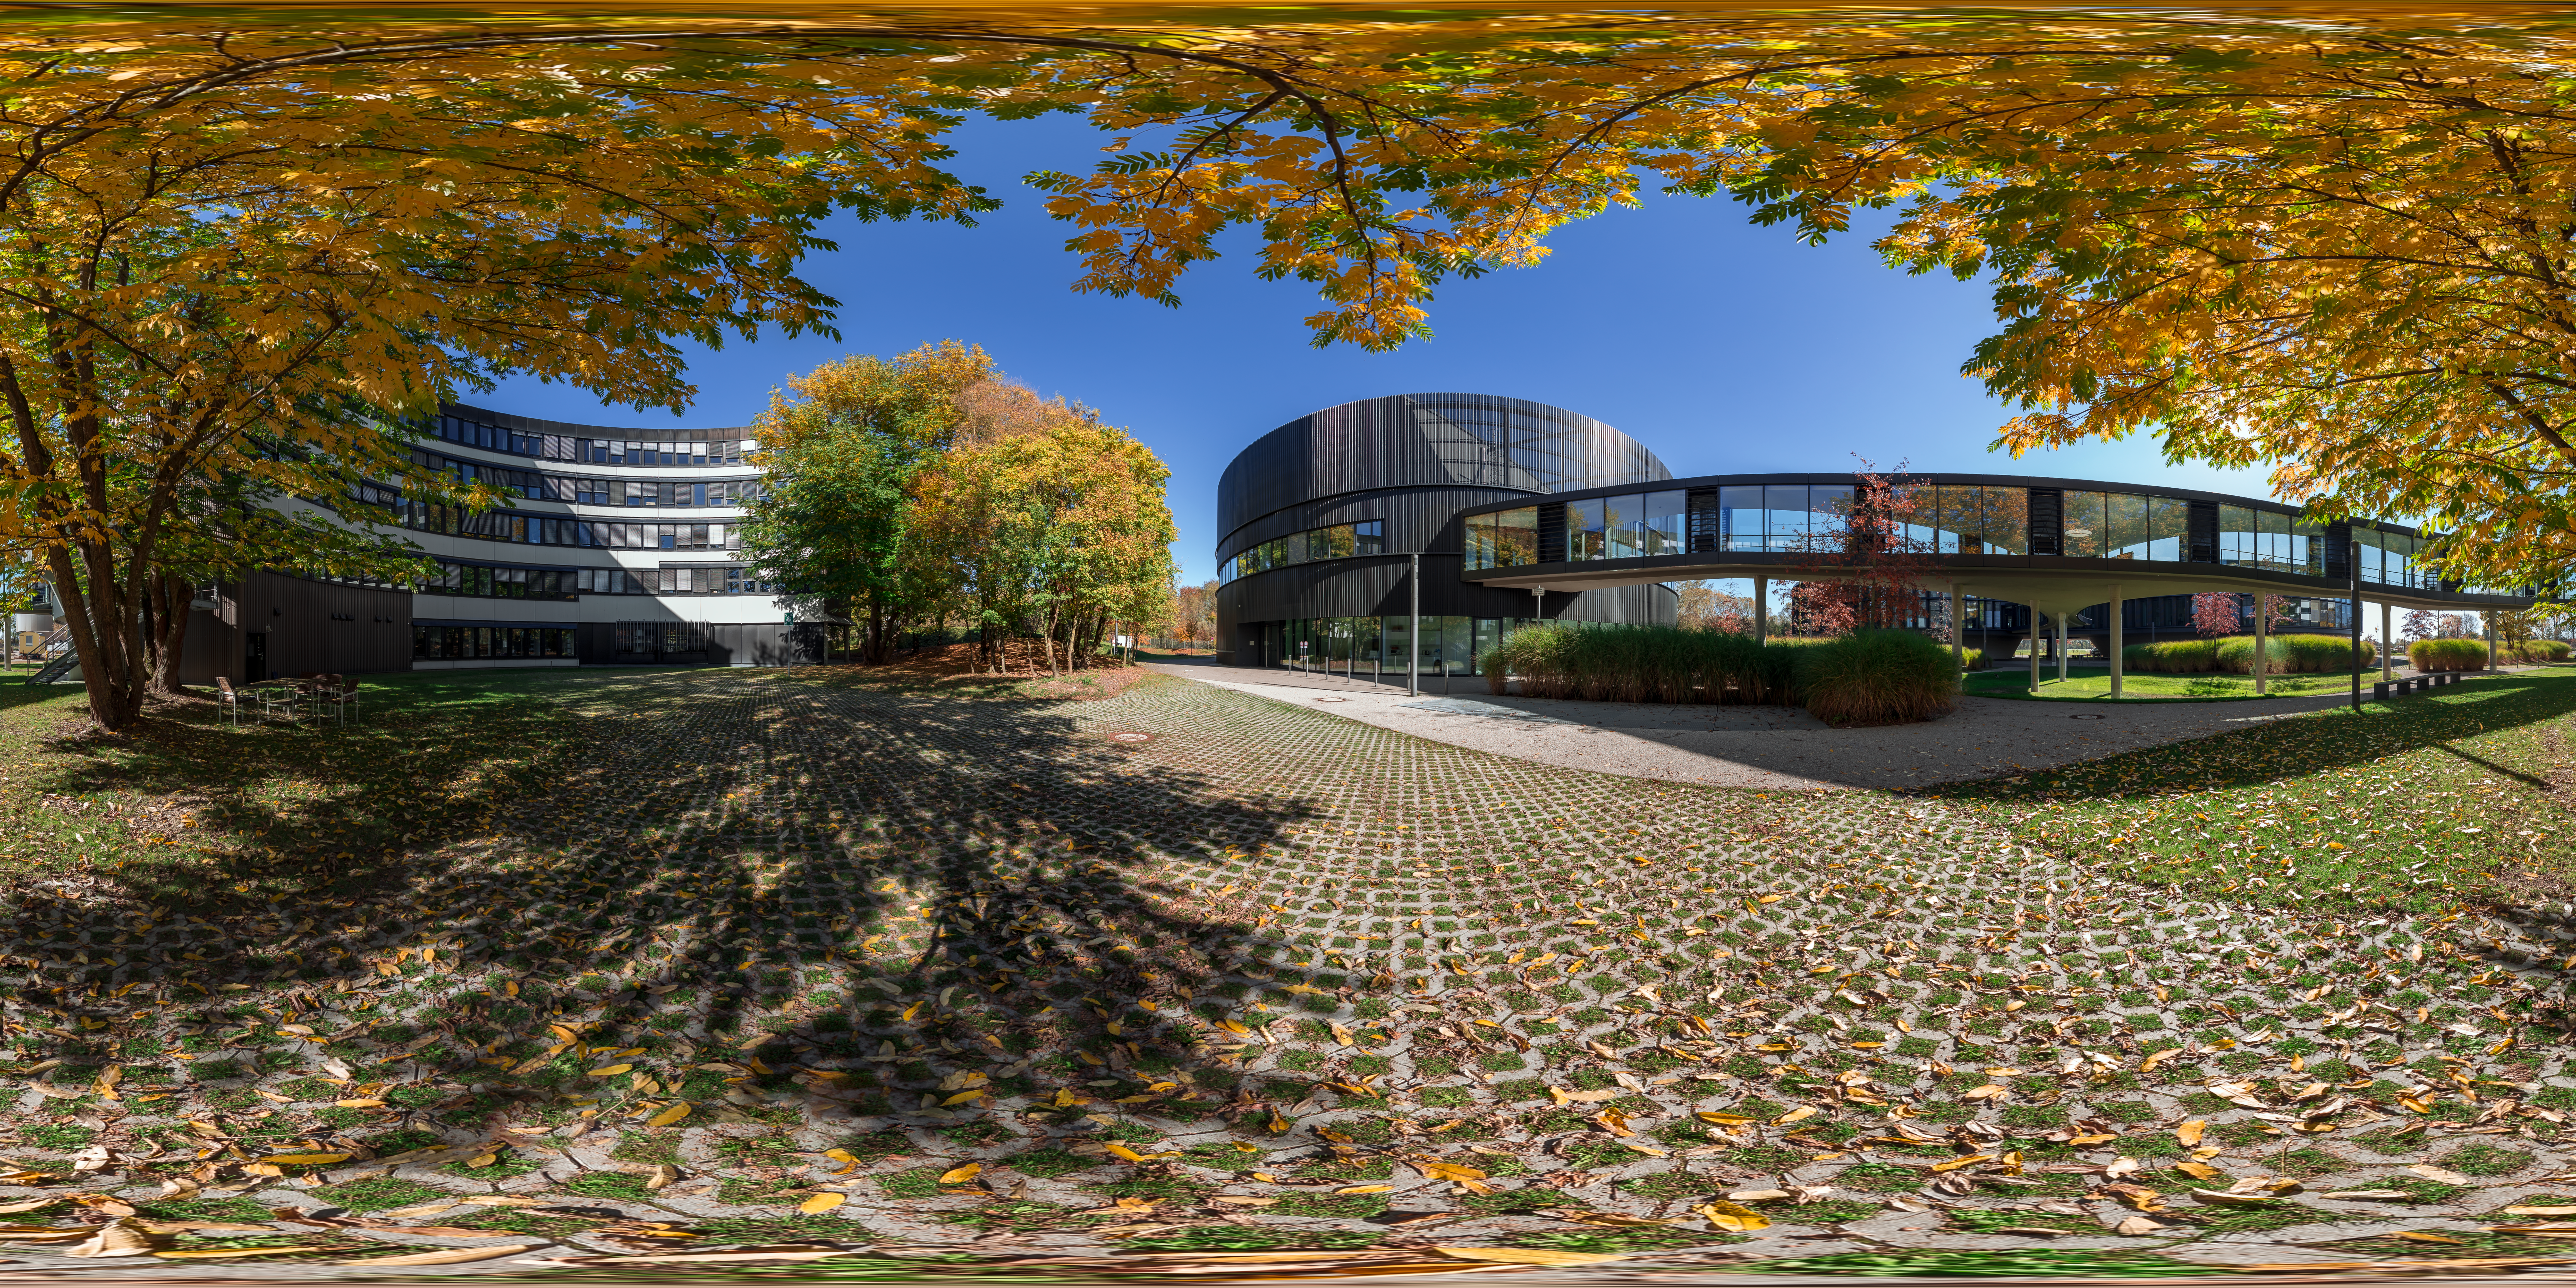

Autumn gold

Autumn has arrived, and the colours of the temperate Northern Hemisphere are slowly changing. This photo, taken by ESO Photo Ambassador Petr Horálek, shows the two main buildings of ESO’s Headquarters in Garching, Germany, surrounded by the wondrous golden hues that announce the beginning of the season.

Not all parts of the globe experience autumn; the tropics experience few changes in sunlight through the year, and polar regions lack a transitory season between summer and winter. Only northern and southern temperate regions have the chance to observe abscission, the annual shedding of leaves, for a few months each year (starting in September and March respectively). But why do tree leaves change their colours?

Rather than attempting to endure the limited light levels and cold temperatures that accompany the autumnal and wintry months, so-called deciduous plants prefer to rest — and autumn represents the seasonal preparation for this period of dormancy. Plants start by reabsorbing chlorophyll, their main and most valuable pigment which reflects green light, from their leaves, allowing complementary pigments such as carotenoids (which reflect orange light) or xanthophylls (which reflect yellow light) their time to shine. These leaves will eventually fall, creating yellow-orange carpets like the one pictured here.

Credit: P. Horálek/ESO